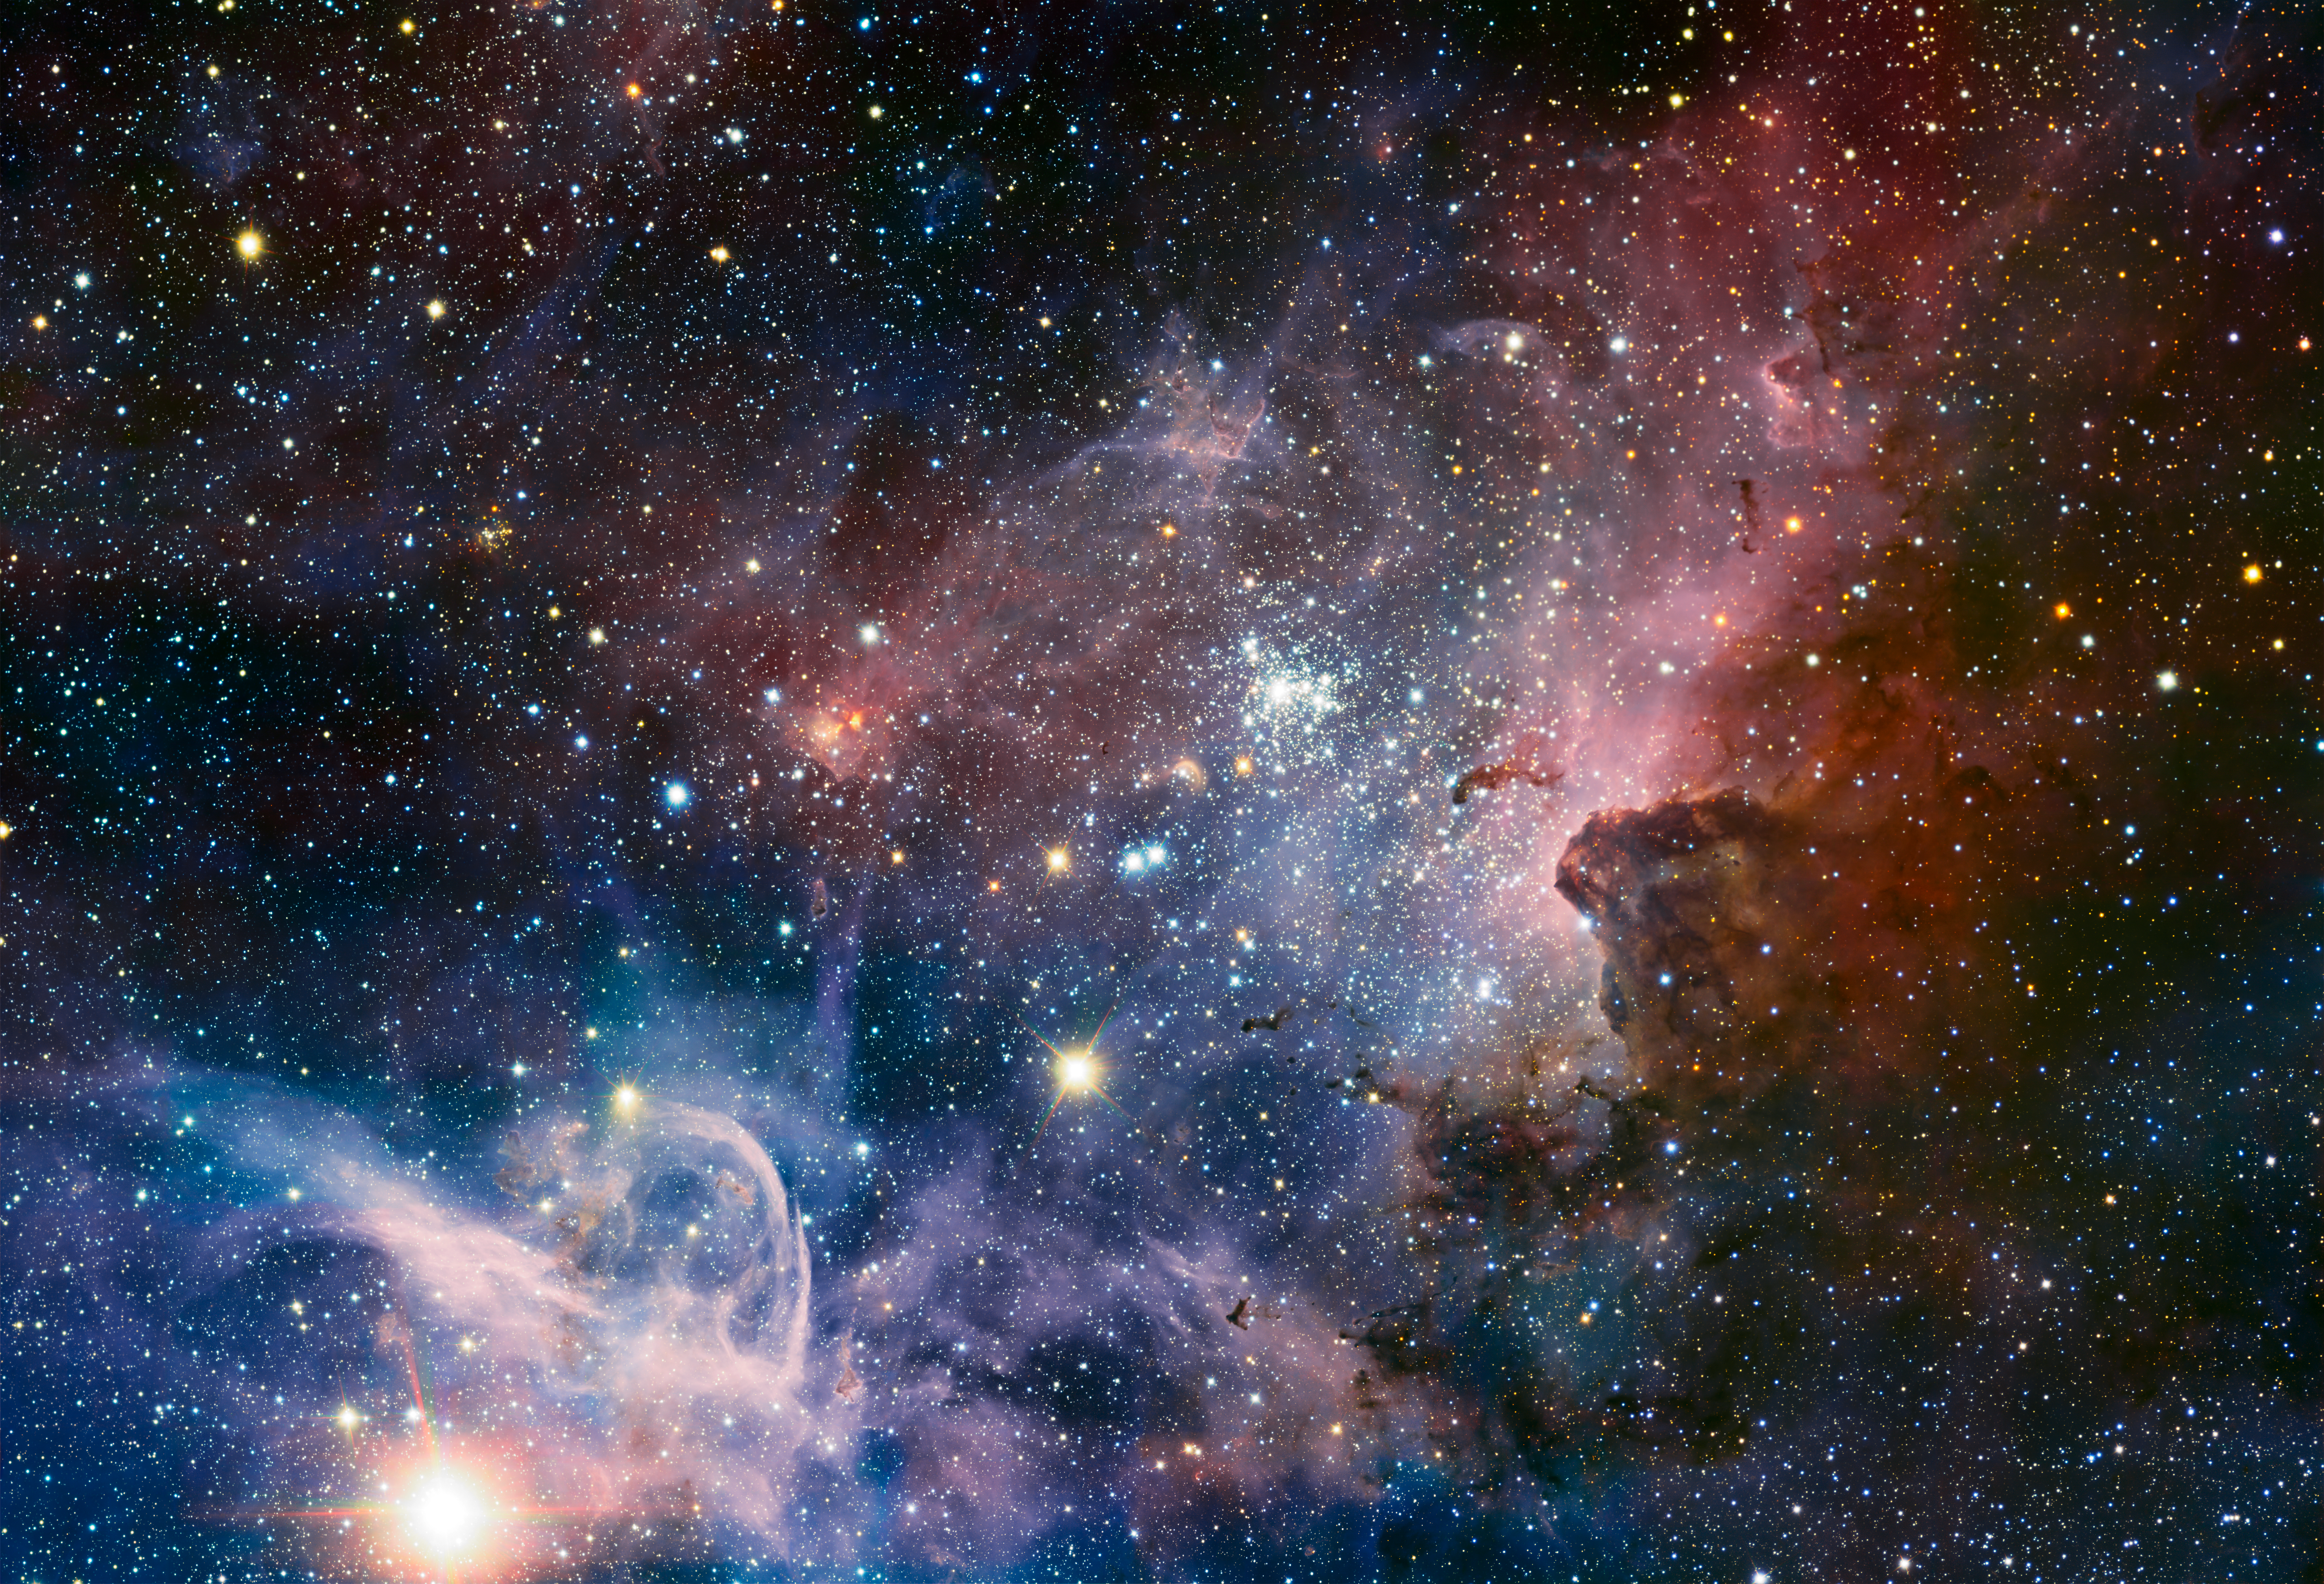

VLT image of the Carina Nebula in infrared light

Colour-composite image of the Carina Nebula, revealing exquisite details in the stars and dust of the region. Several well known astronomical objects can be seen in this wide field image : to the bottom left of the image is one of the most impressive binary stars in the Universe, Eta Carinae, with the famous Keyhole Nebula just adjacent to the star. The collection of very bright, young stars above and to the right of Eta Carinae is the open star cluster Trumpler 14. A second open star cluster, Collinder 228 is also seen in the image, just below Eta Carinae. The Carina Nebula also bears the NGC 3372 designation. On this image, North is up and East is to the left. The field of view is 0.55 x 0.55 degrees, covering a 72 x 72 light-year region at the distance of the nebula.

Credit: ESO/T. Preibisch